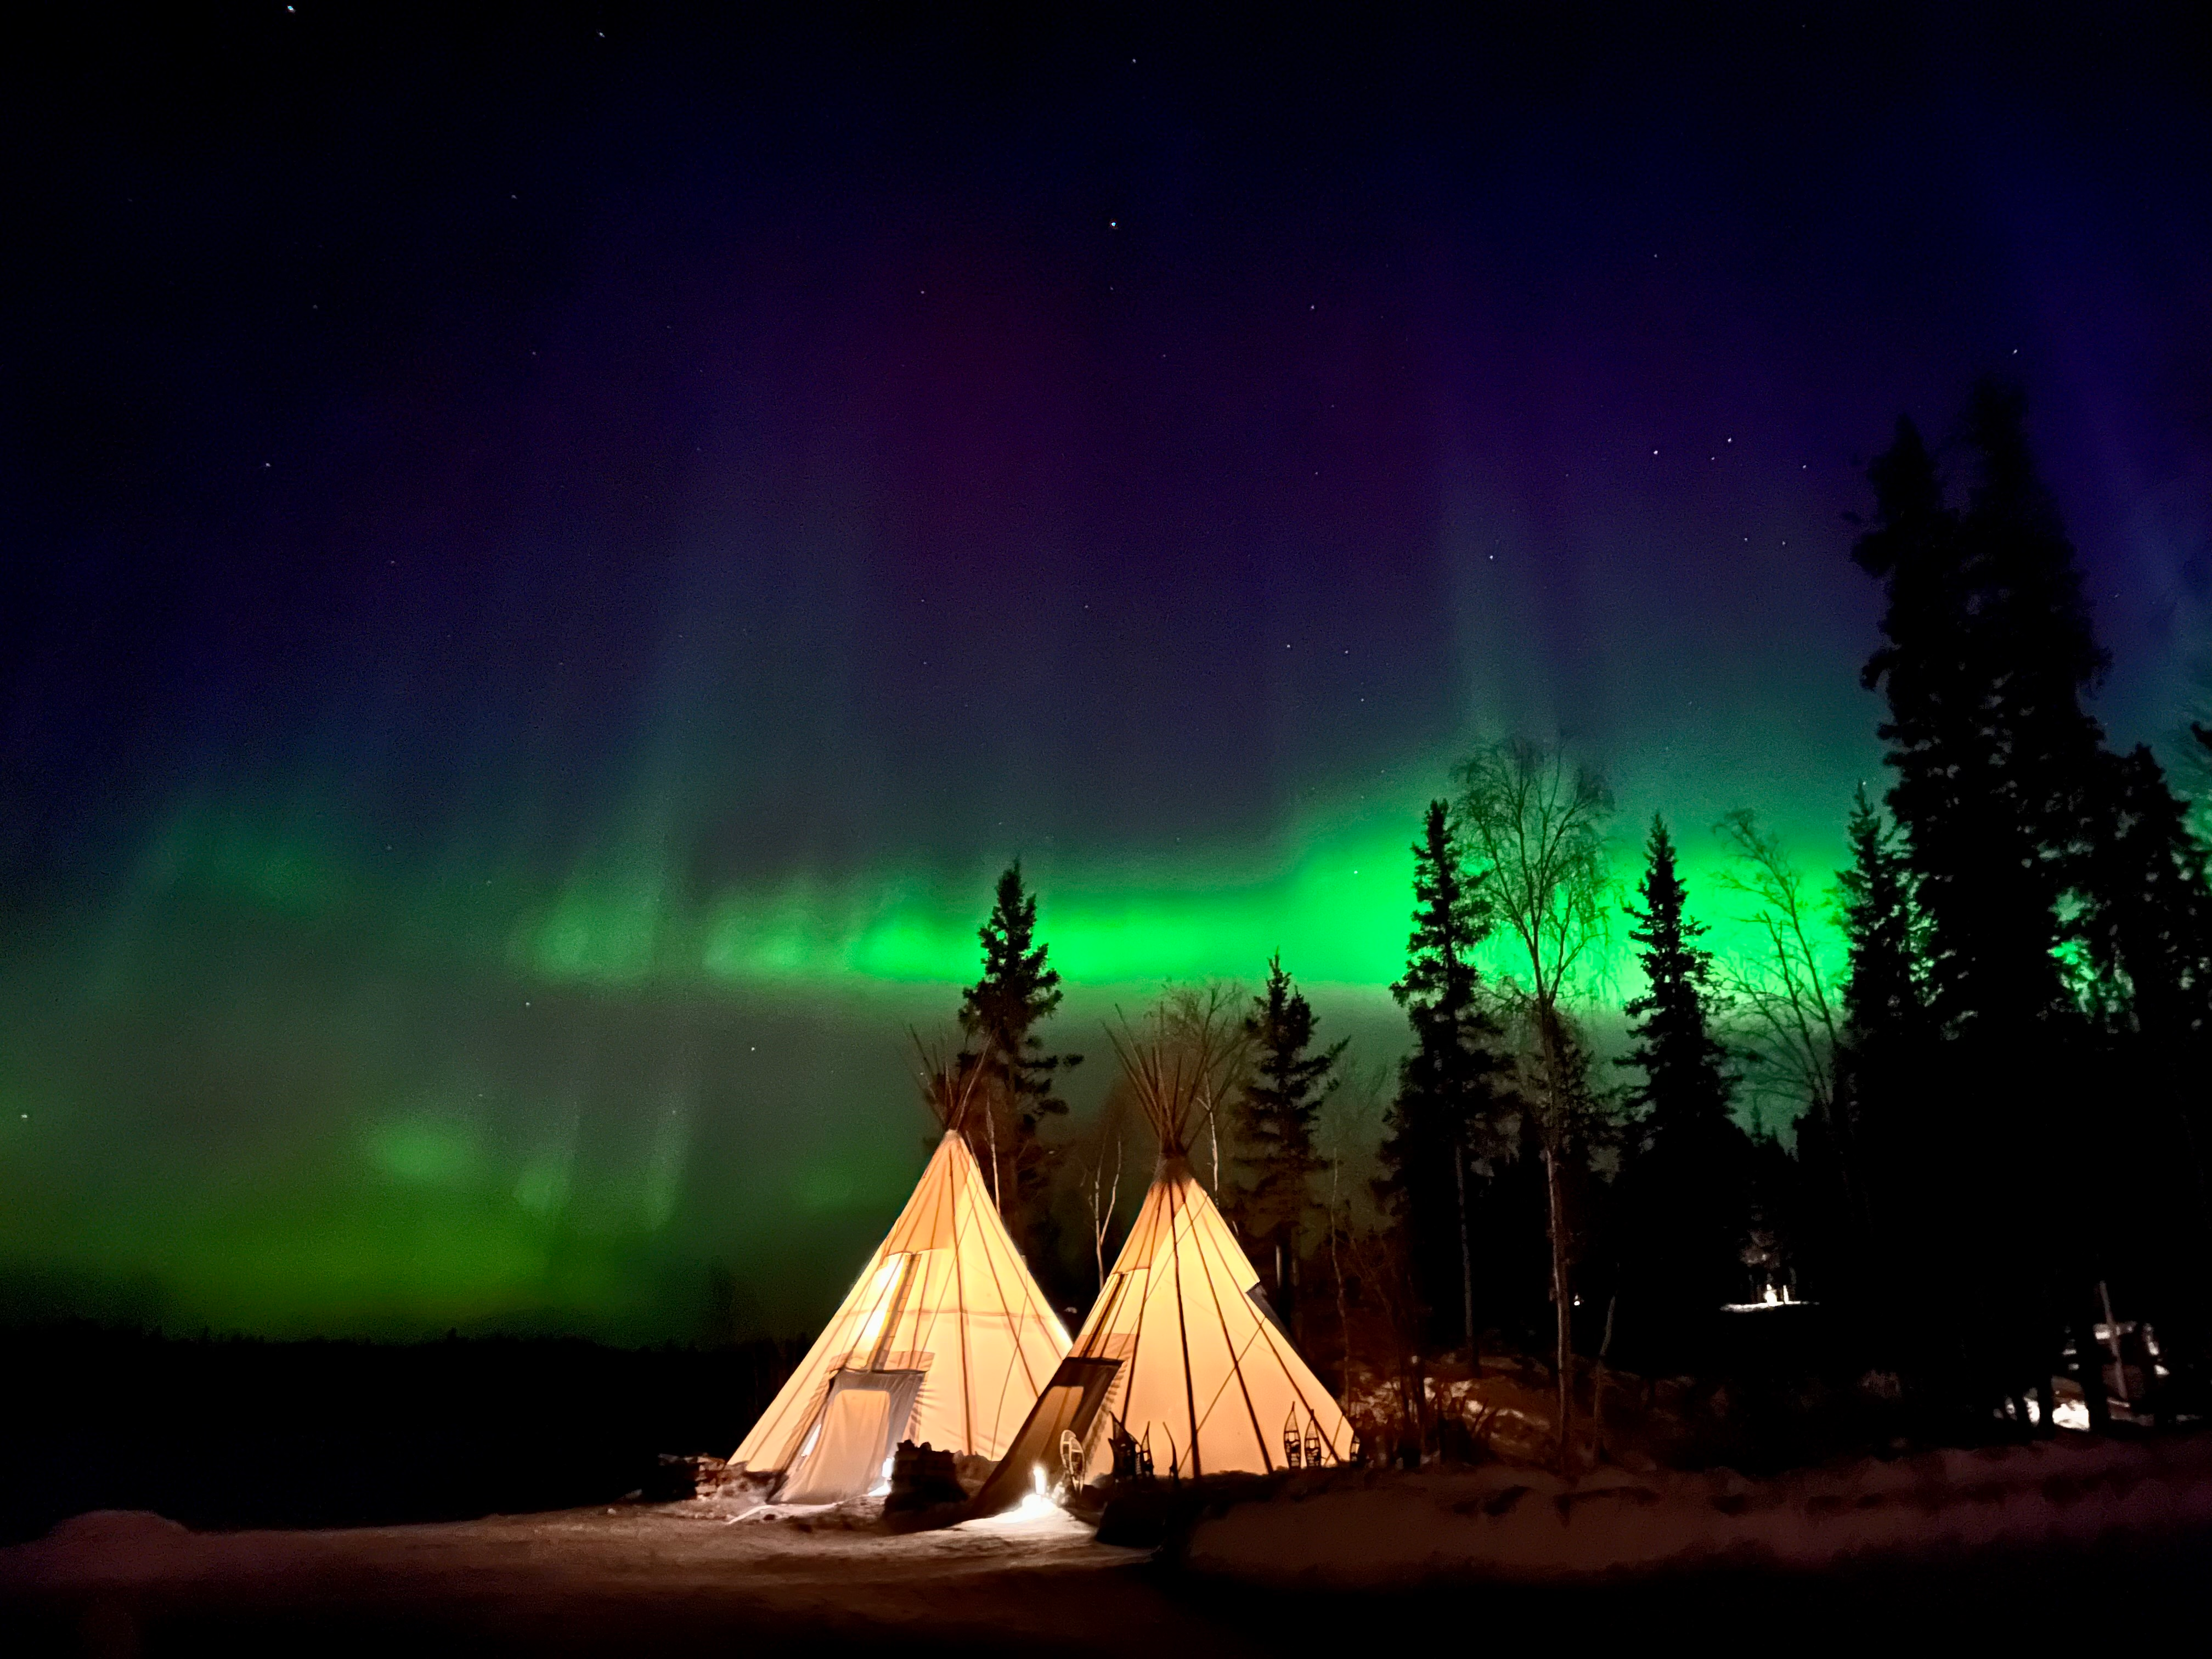

Northern Lights - Teepees

Photographer: Oanh Vuong
Country: United States of America

Taken at Cassidy Point, Yellowknife, Canada, on 24 March 2023, this stunning image captures the ethereal Northern Lights painting the night sky. It receives an honourable mention in the category of Still images taken exclusively with smartphones/mobile devices. The biting cold of -20°F-–29°C) set the stage for the vibrant hues of the Aurora Borealis, a celestial ballet created by collisions between charged particles from the Sun and Earth's atmosphere. Earth’s magnetic field directs the charged particles towards the polar regions, where they interact with the various atoms and molecules in the atmosphere. This natural phenomenon transforms the sky into a canvas of radiant greens, pinks, and purples, casting a mesmerising glow above. The different colours of an aurora are determined by the gases in Earth’s atmosphere, the altitude where the aurora occurs, the density of the atmosphere, and the energy of the charged particles. In general, green is attributed to oxygen molecules, red is associated with high-altitude oxygen molecules, purple and blue are associated with hydrogen and helium, and pink aurorae are typically associated with nitrogen. Against this cosmic backdrop, the teepees of Aurora Village below provide a tranquil contrast to the celestial spectacle unfolding overhead. Preserving the pristine darkness of this location ensures the continued splendour of such awe-inspiring natural light shows.

Also see image in Zenodo: https://doi.org/10.5281/zenodo.10359618

Credit: Oanh Vuong/IAU OAE (CC BY 4.0)